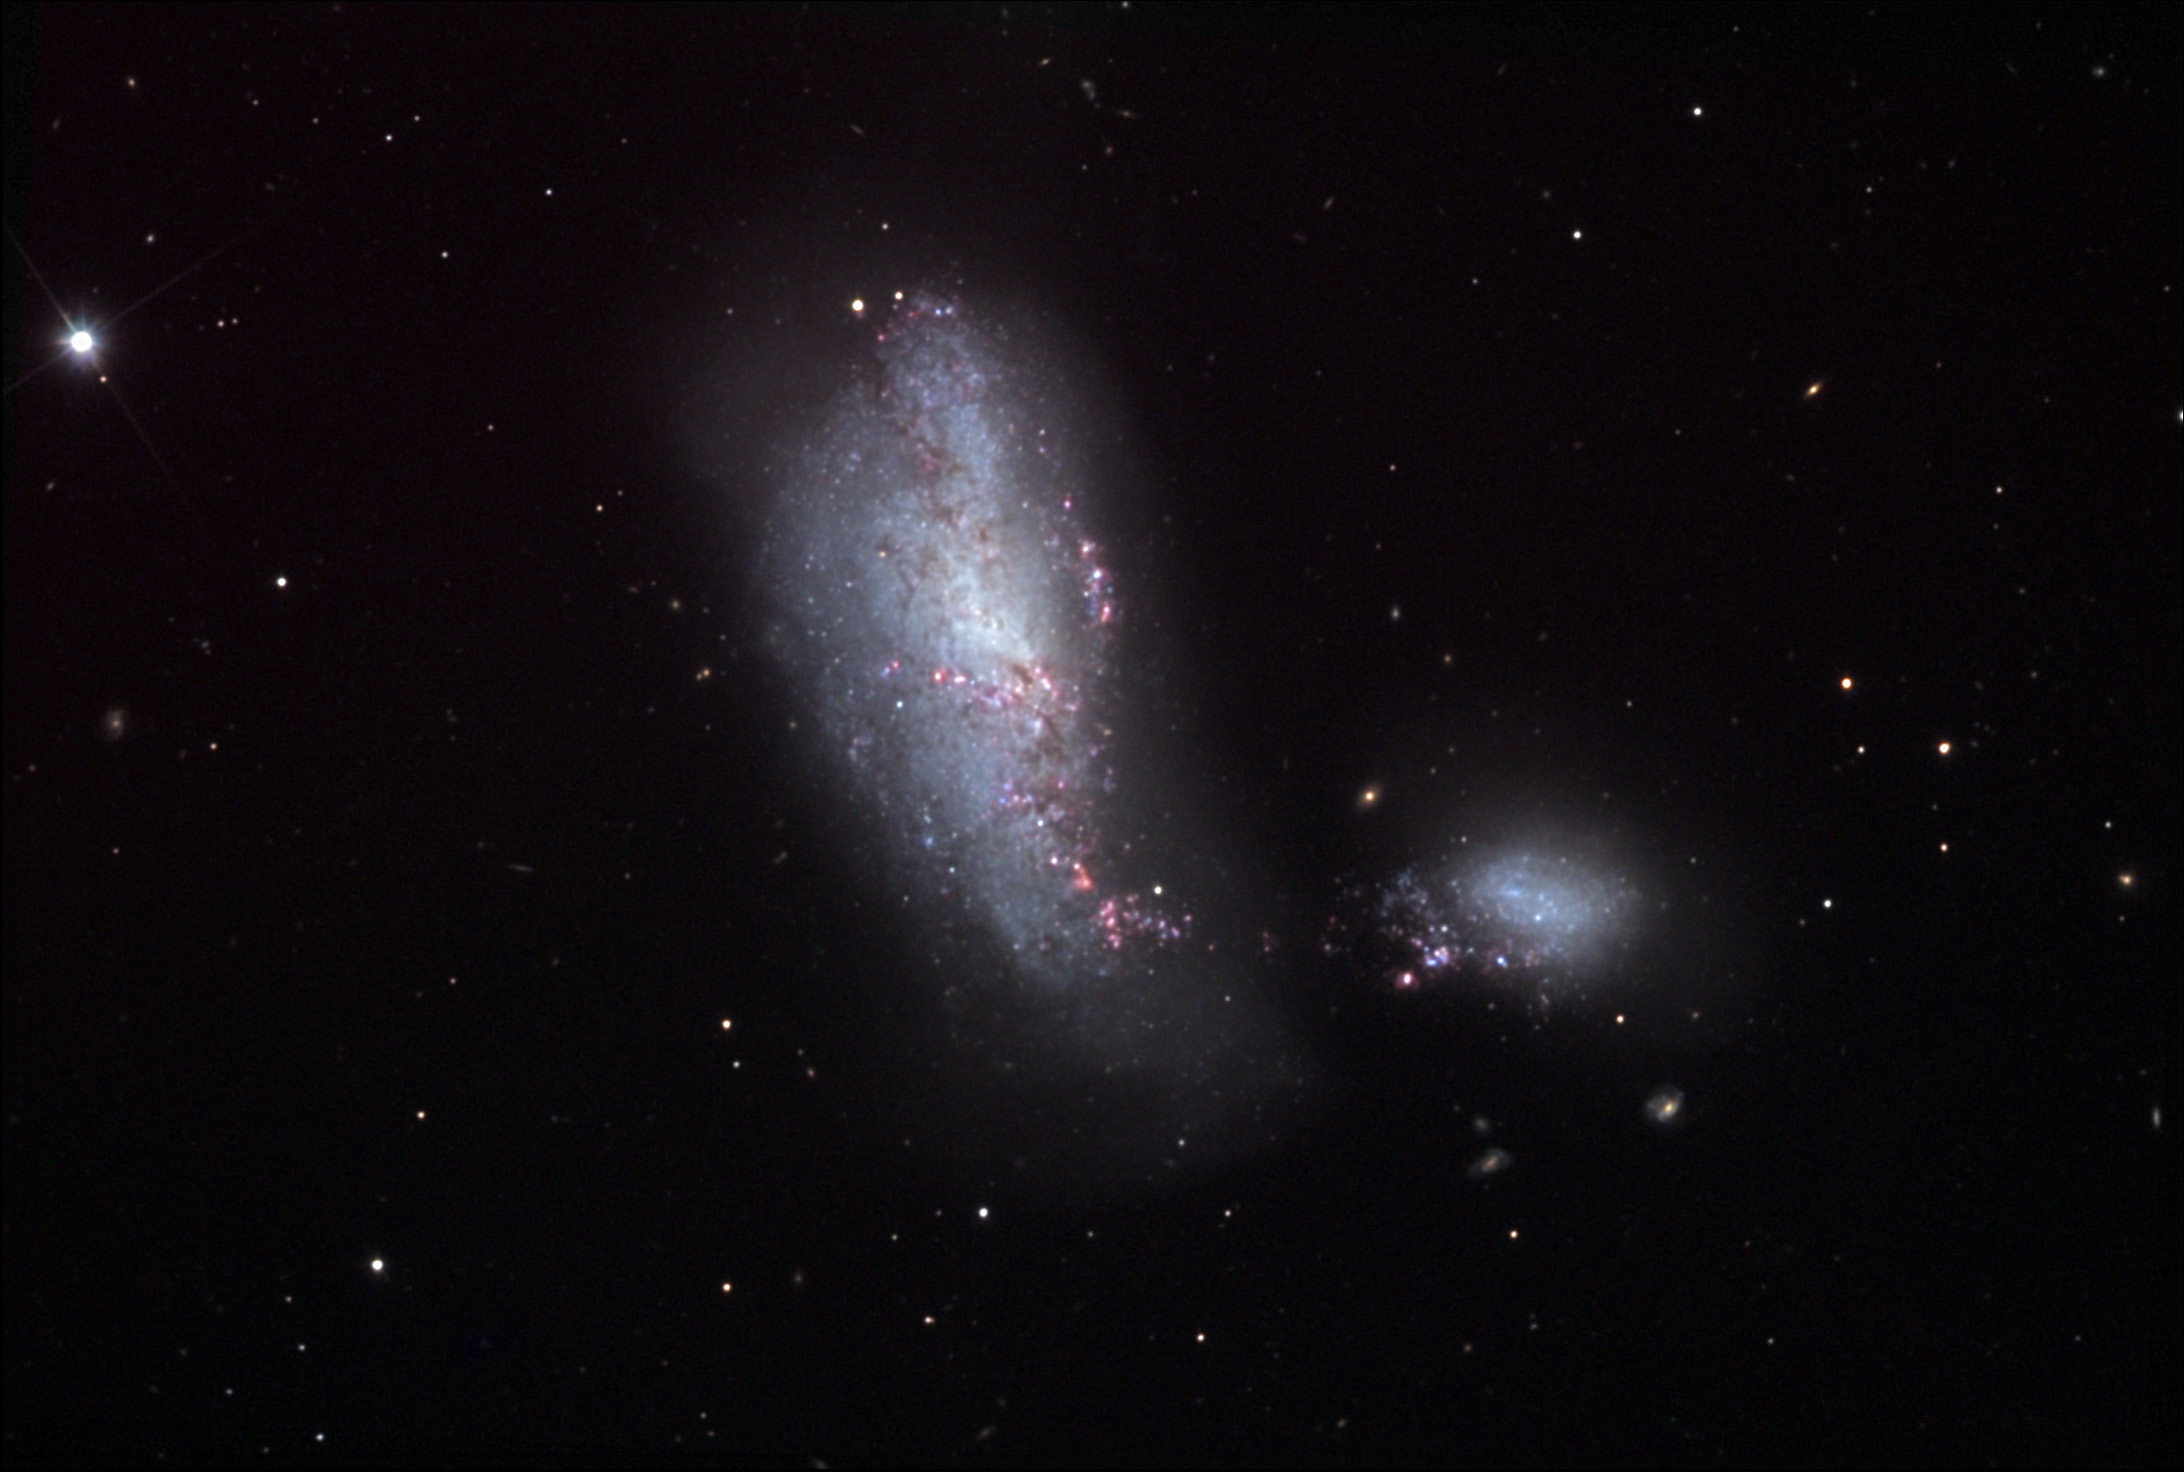

NGC 4490

This pair of galaxies often goes by the nickname of the "Cocoon Galaxy." Each "blob" is actually a spiral galaxy that has been distorted by the other. Hints of spiral structure are still evident in the smaller galaxy. These galaxies have already passed through their closest approach (perigalacticon) and are now speeding away from each other. A tail of stars stretches between the galaxies which are separated by at least 24,000 light years. All of this action takes place 40-50 million light years away. These interacting galaxies make a good real-world example for astronomers to compare computer models (simulations) of galactic collisions. Note the incredible number of starforming regions that have developed along facing sides of each galaxy.

This image was taken as part of Advanced Observing Program (AOP) program at Kitt Peak Visitor Center during 2014.

Credit: KPNO/NOIRLab/NSF/AURA/Michael Gariepy/Adam Block